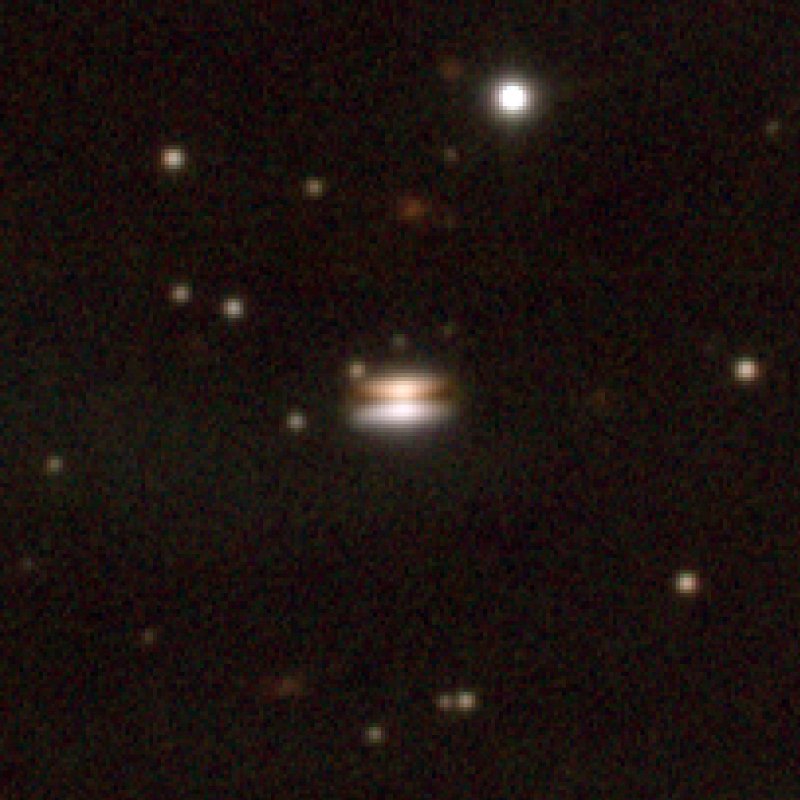

Infant solar system in Ophiuchus

An enlargement of ESO Press Photo eso0214 showing the unusual "Flying Saucer" object in more detail.

Credit: ESO